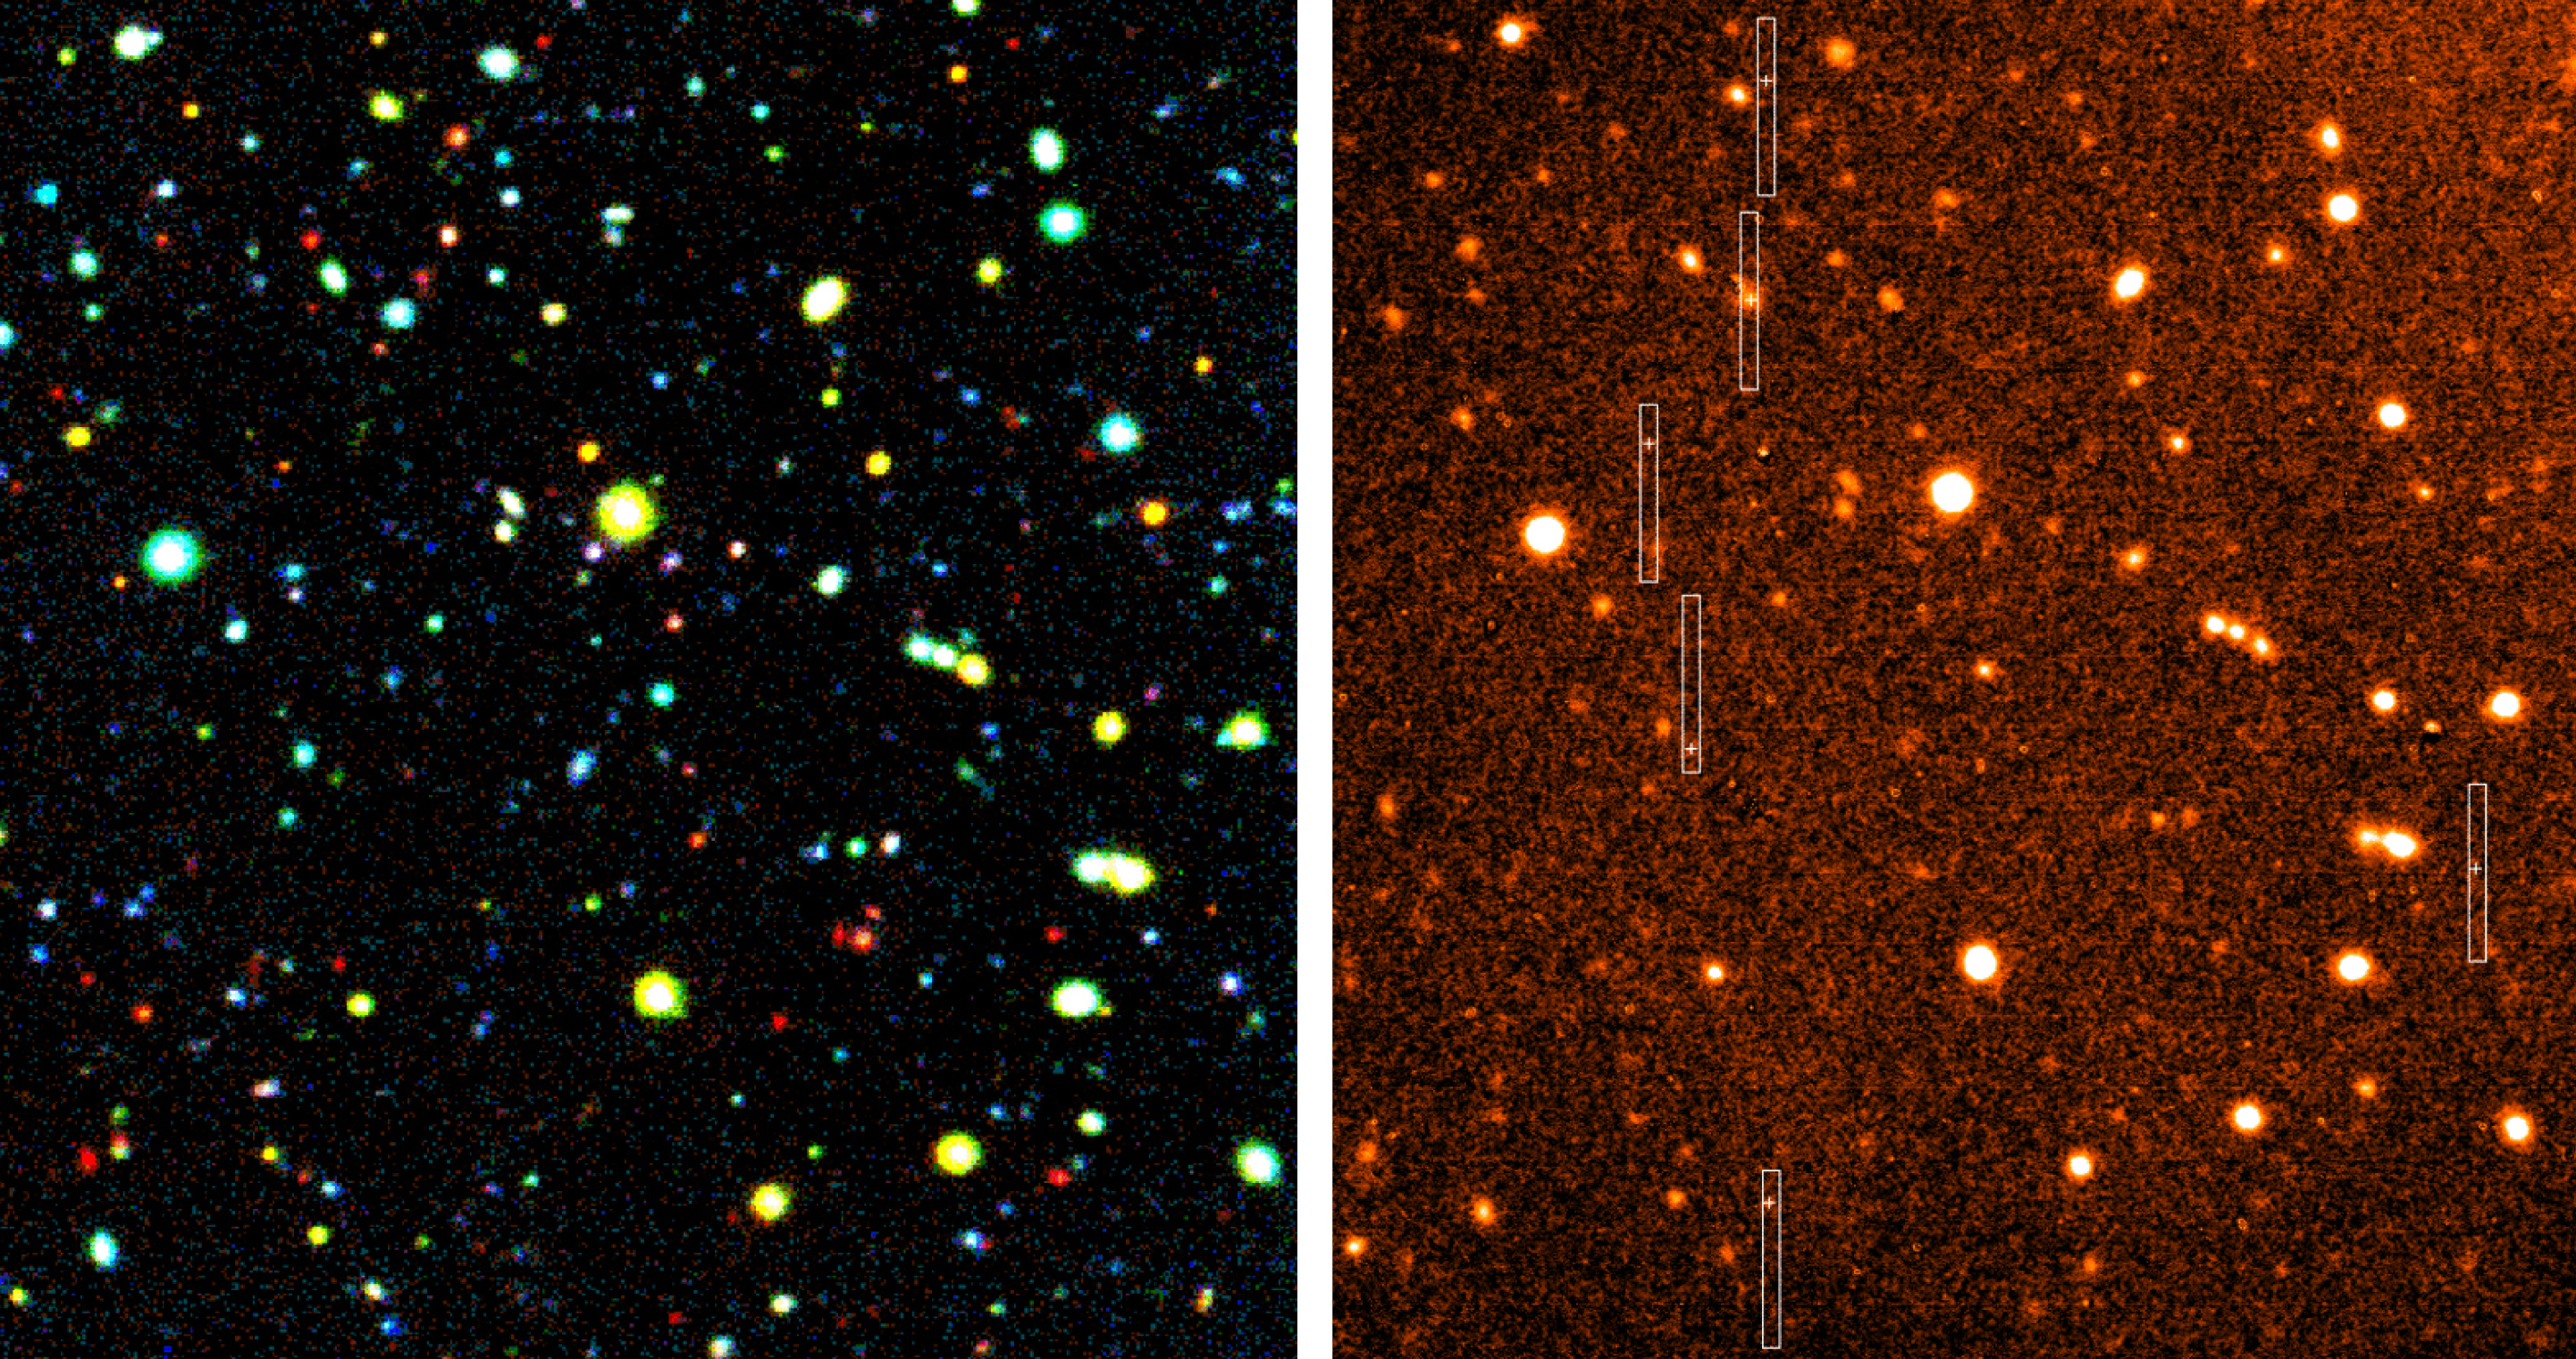

MOS observations of distant galaxies

The left half of the image shows a true-colour rendering of an area of the Hubble Deep Field South measuring 2.25 x 2.5 arcmin 2. It is the result of a combination of exposures in seven different wavebands from the ultraviolet to the infrared spectral region (U, B, V, R, I, J, H and K), obtained at the ESO New Technology Telescope (NTT) during the EIS survey. The total exposure times were 5, 1.8, 3.4, 1.5, 2.4, 3, 1 and 3 hours, respectively. To the right is a direct image in red light (R-band) of the same field obtained with FORS1 at the VLT UT1; the exposure time was 300 sec. It was taken in order to align the slits of the spectrograph, some of which are outlined in this image. The exact positions of the selected target objects are marked with crosses within the slits.

Credit: ESO